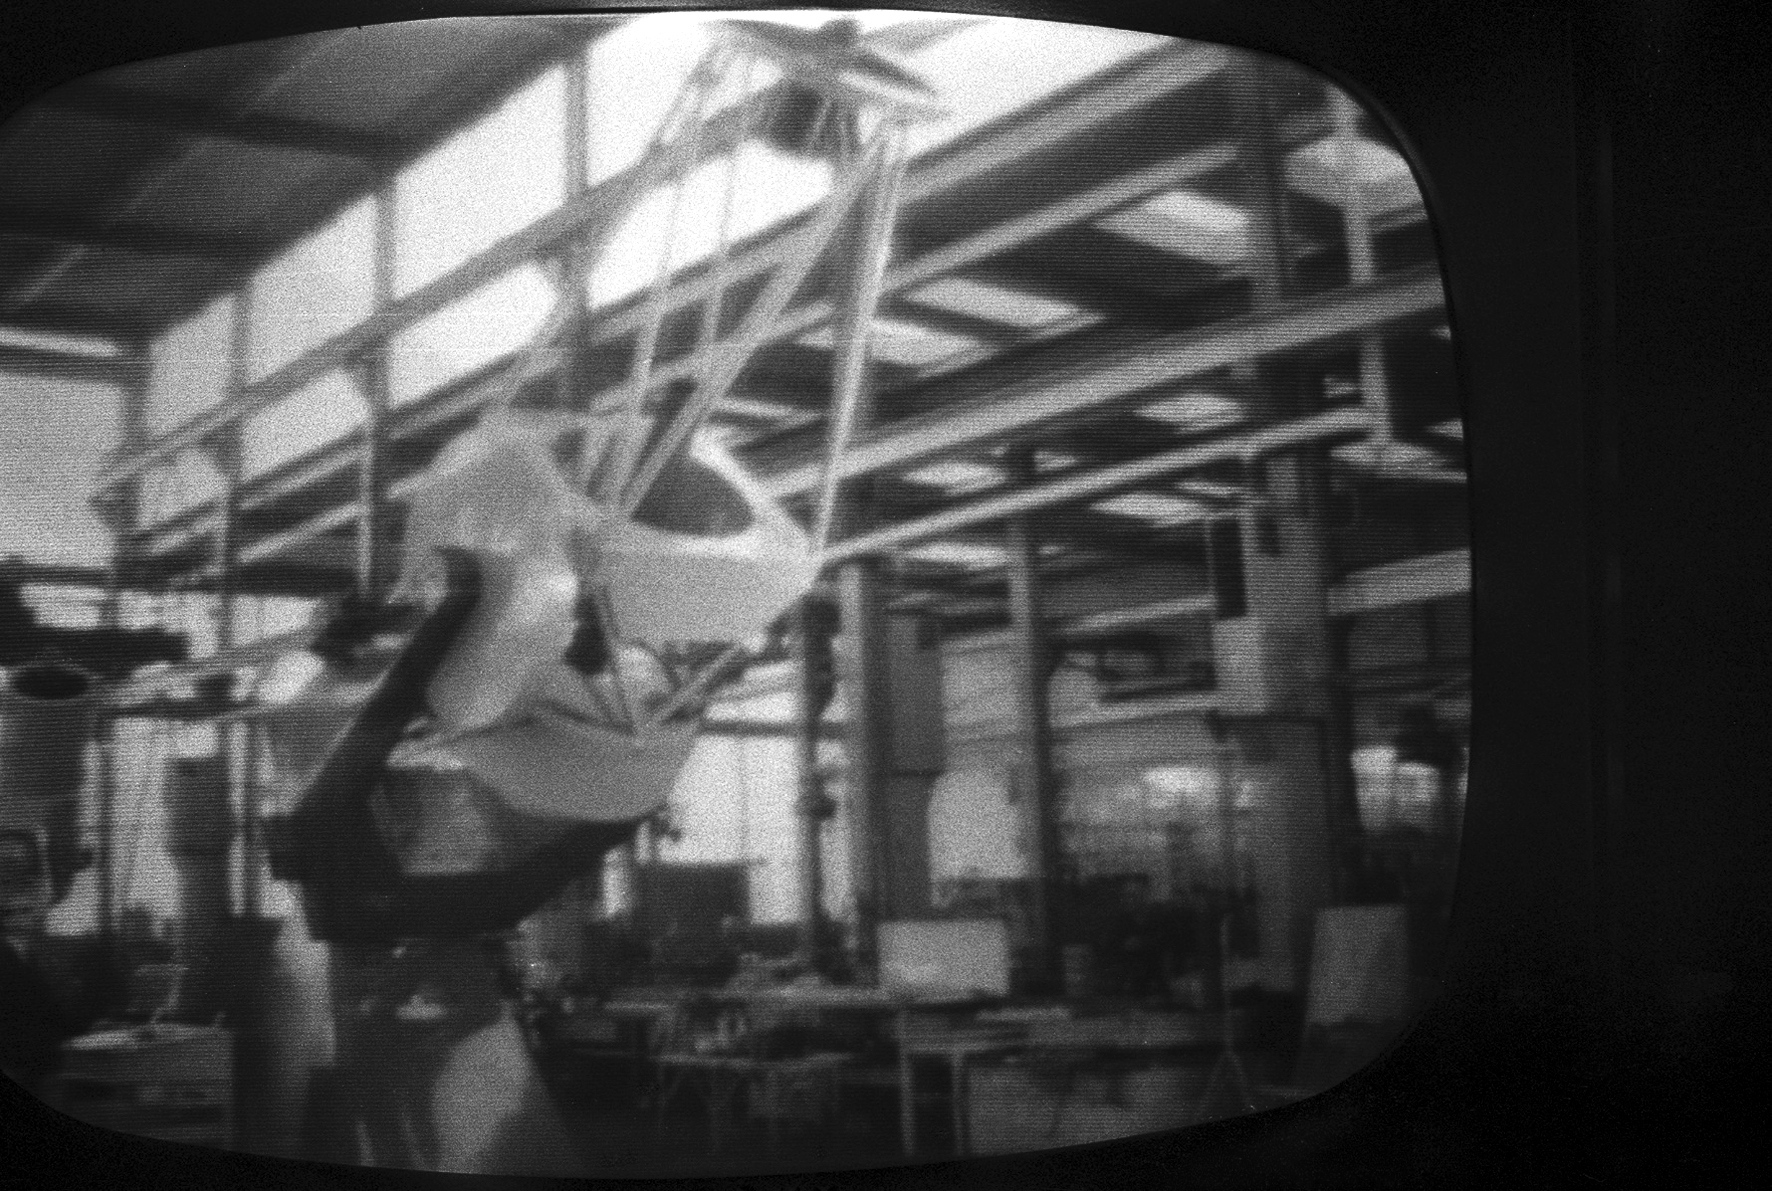

ESO 1-metre telescope

Black and white historical photograph.
At Rademakers factory, Rotterdam, The Netherlands.

Credit: ESO